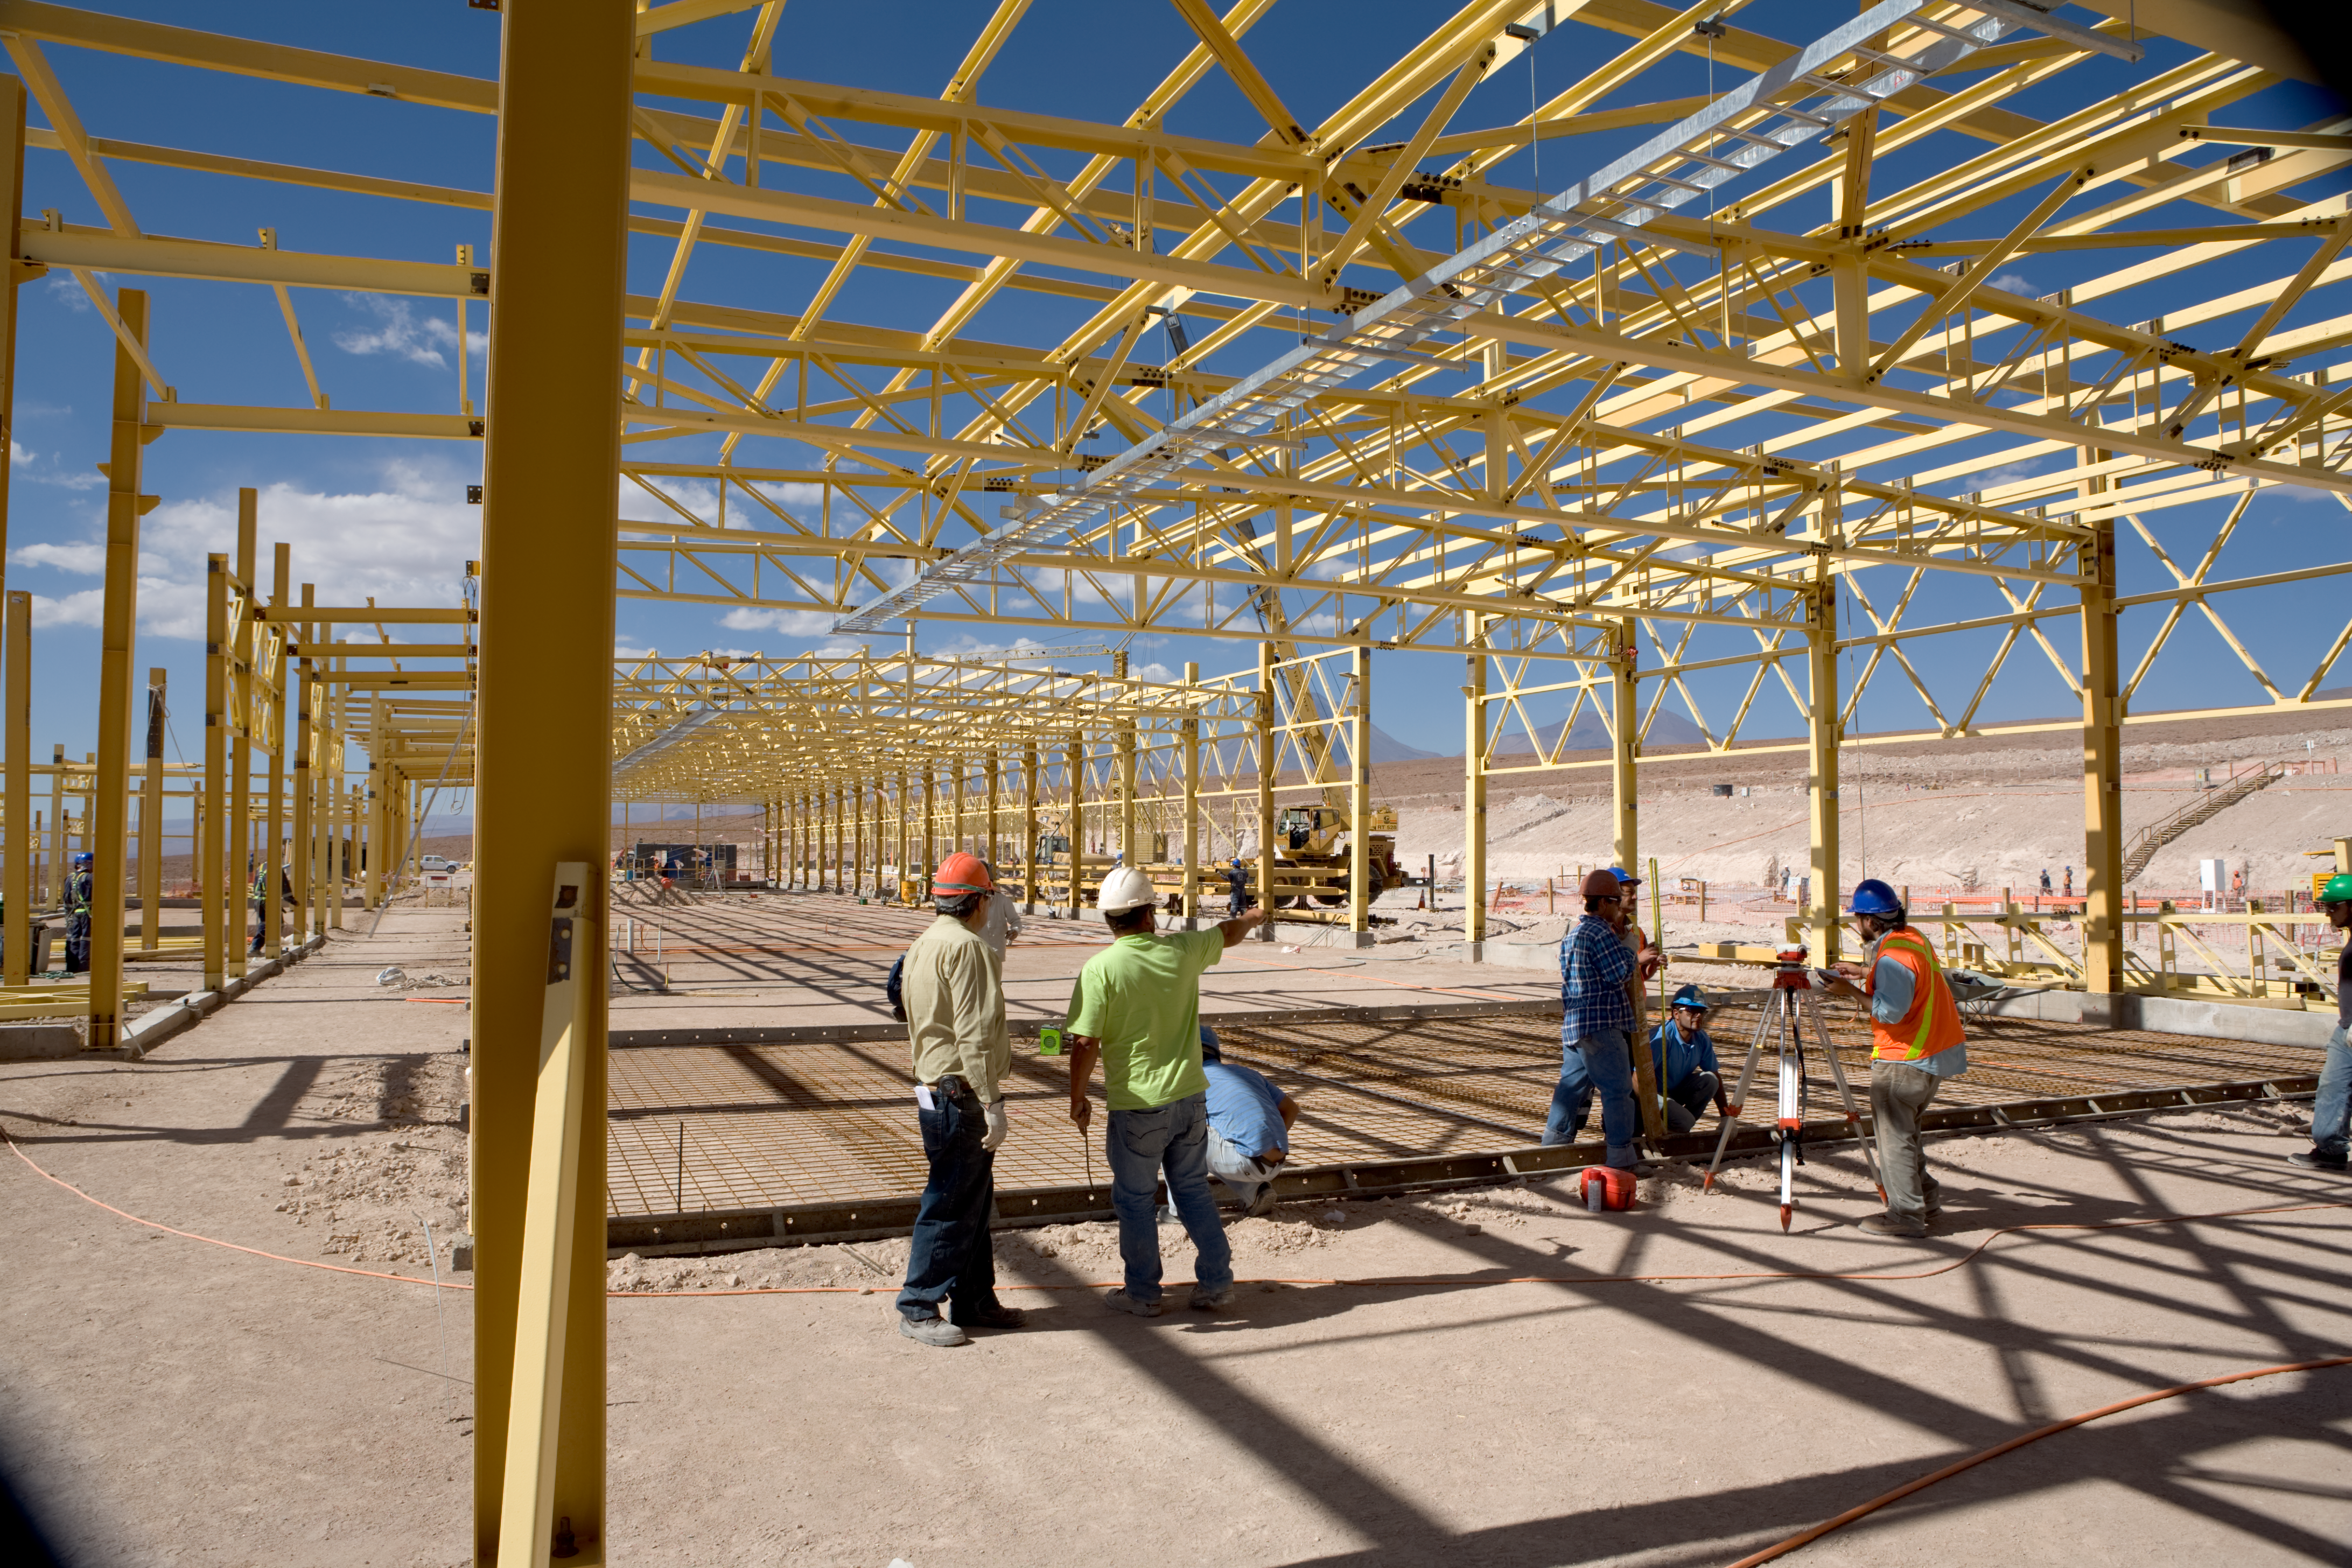

ALMA OSF construction

Construction of a building for the ALMA OSF, at 2900 m altitude.

Credit: ALMA (ESO/NAOJ/NRAO)/H. Heyer (ESO)